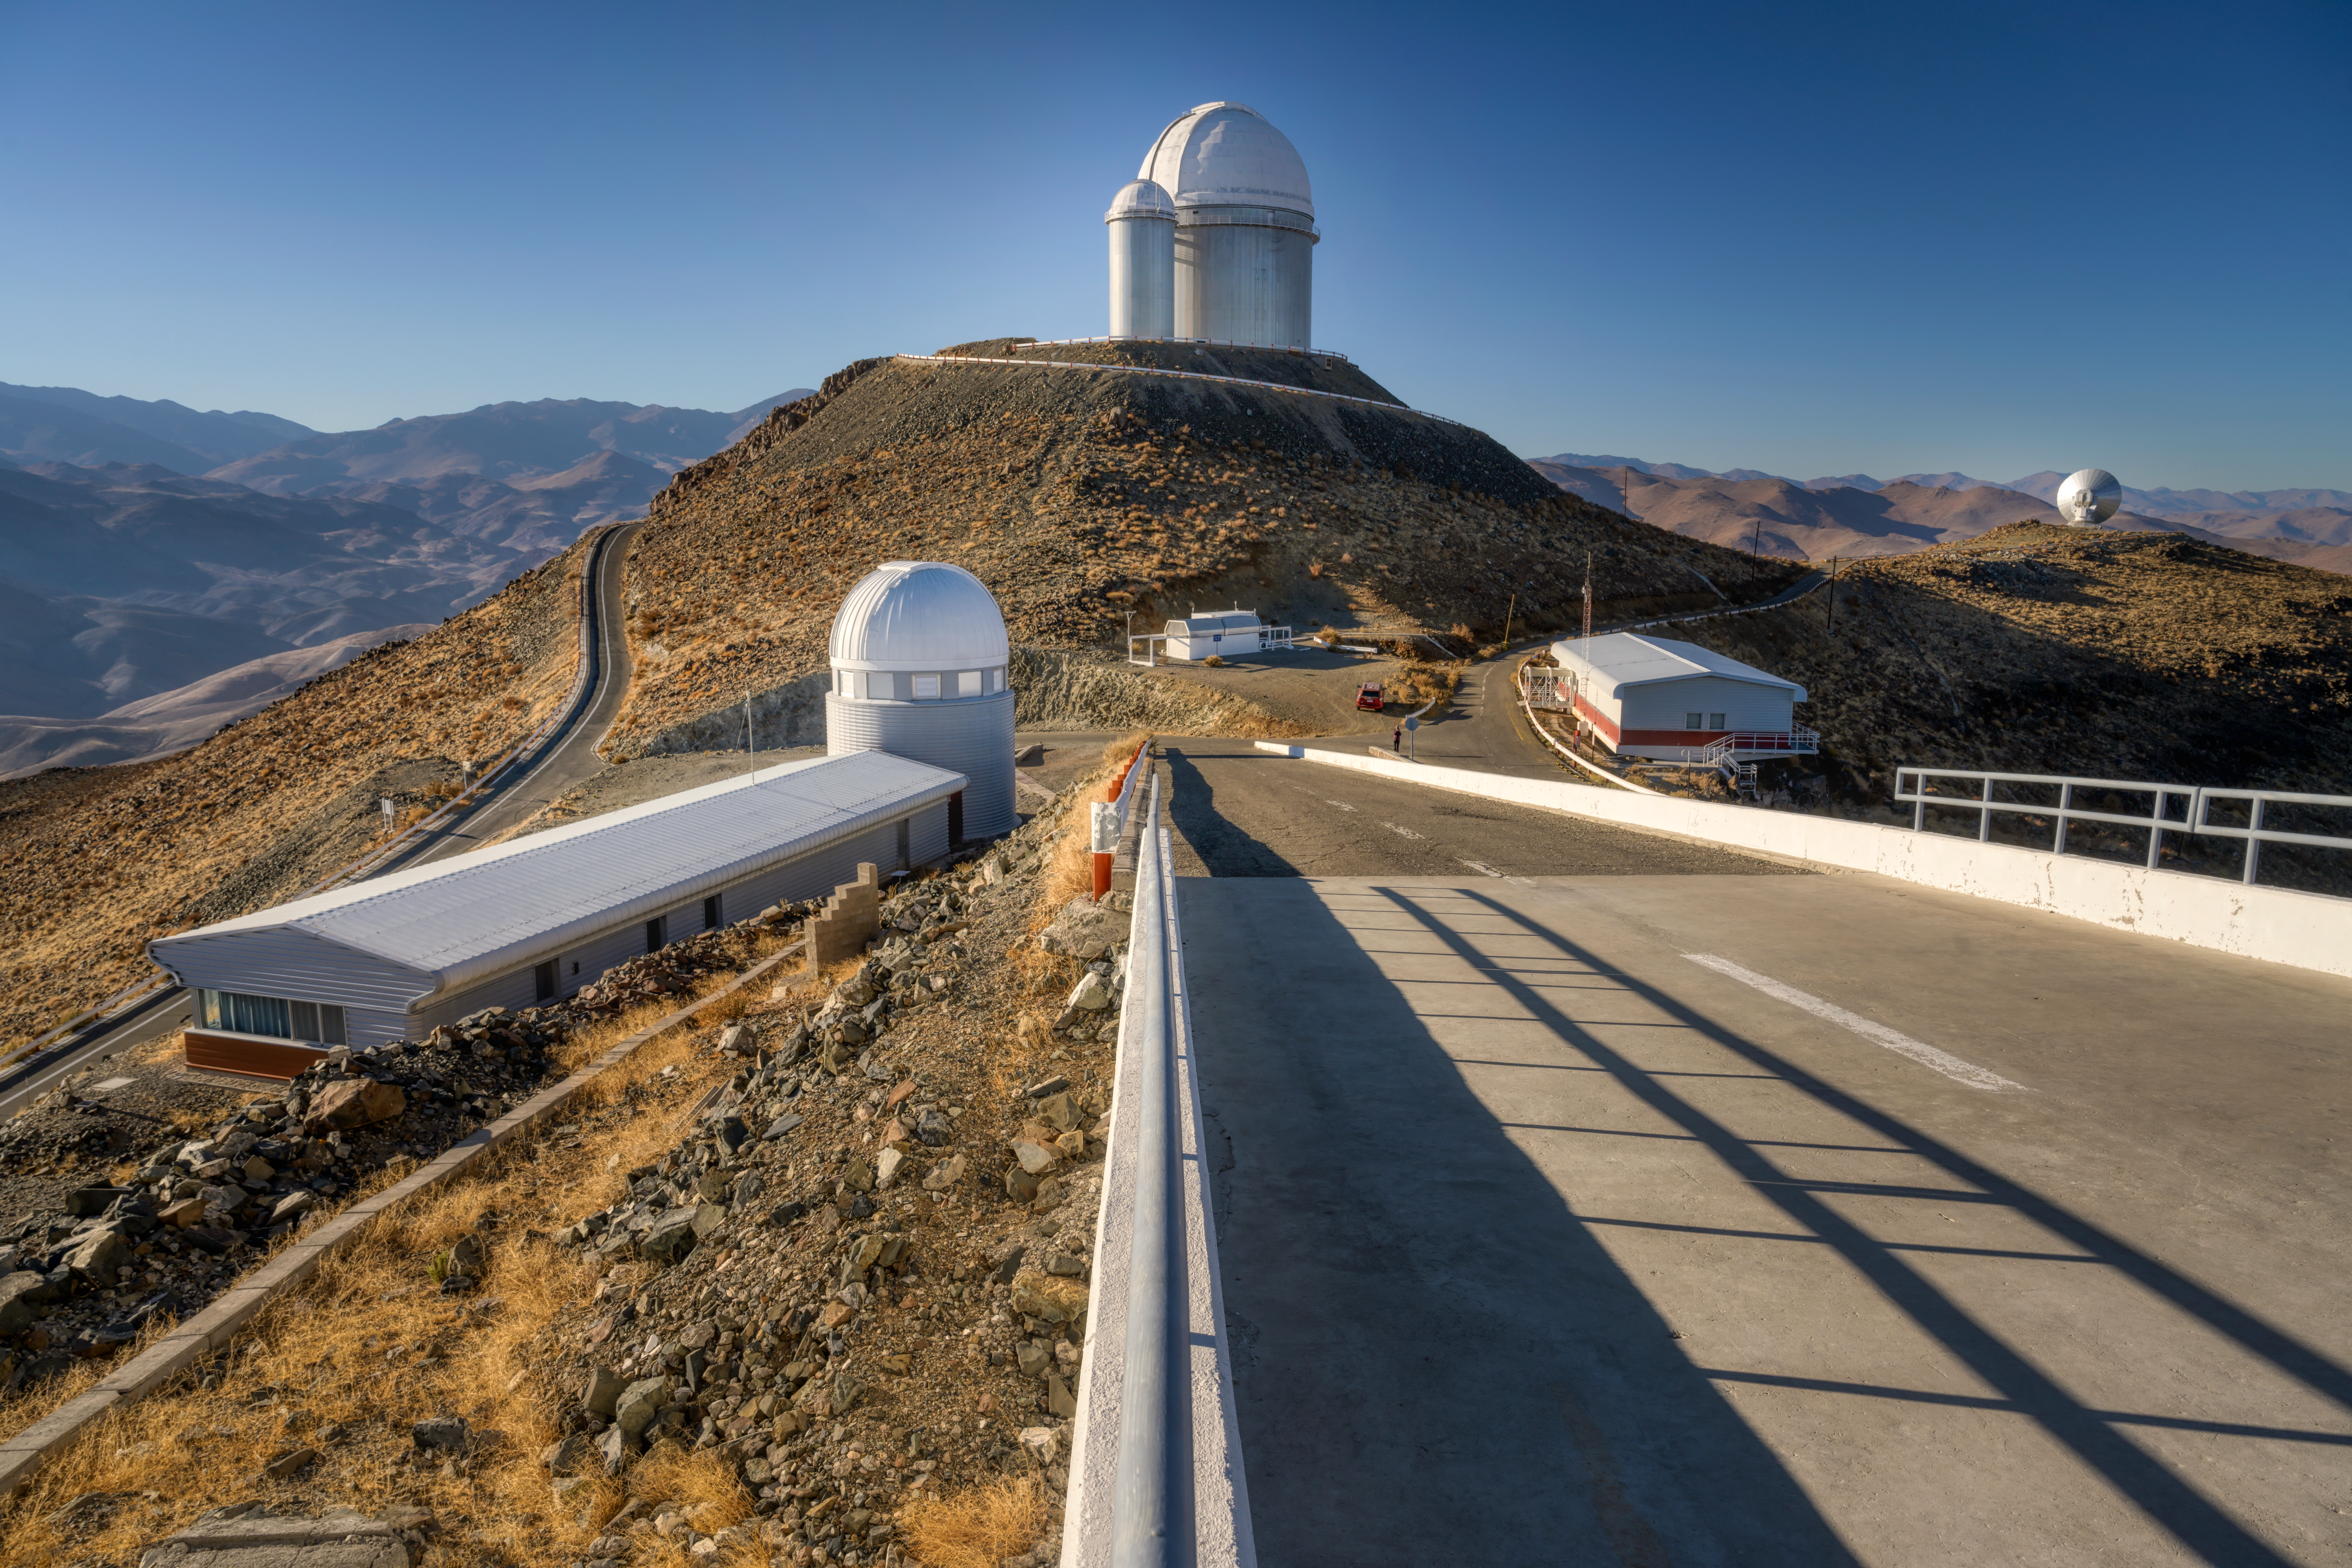

Road to La Silla

La Silla Observatory is ESO's oldest observatory site in Chile, yet it remains at the forefront of astronomy research. The ESO 3.6-metre telescope, seen at the top of this image, started operations in 1977, and has been constantly upgraded since.

The ESO 3.6-metre telescope now hosts HARPS, the High Accuracy Radial velocity Planet Searcher, which is the most successful finder of low-mass exoplanets to date.

Credit: ESO/A. Ghizzi Panizza (www.albertoghizzipanizza.com)